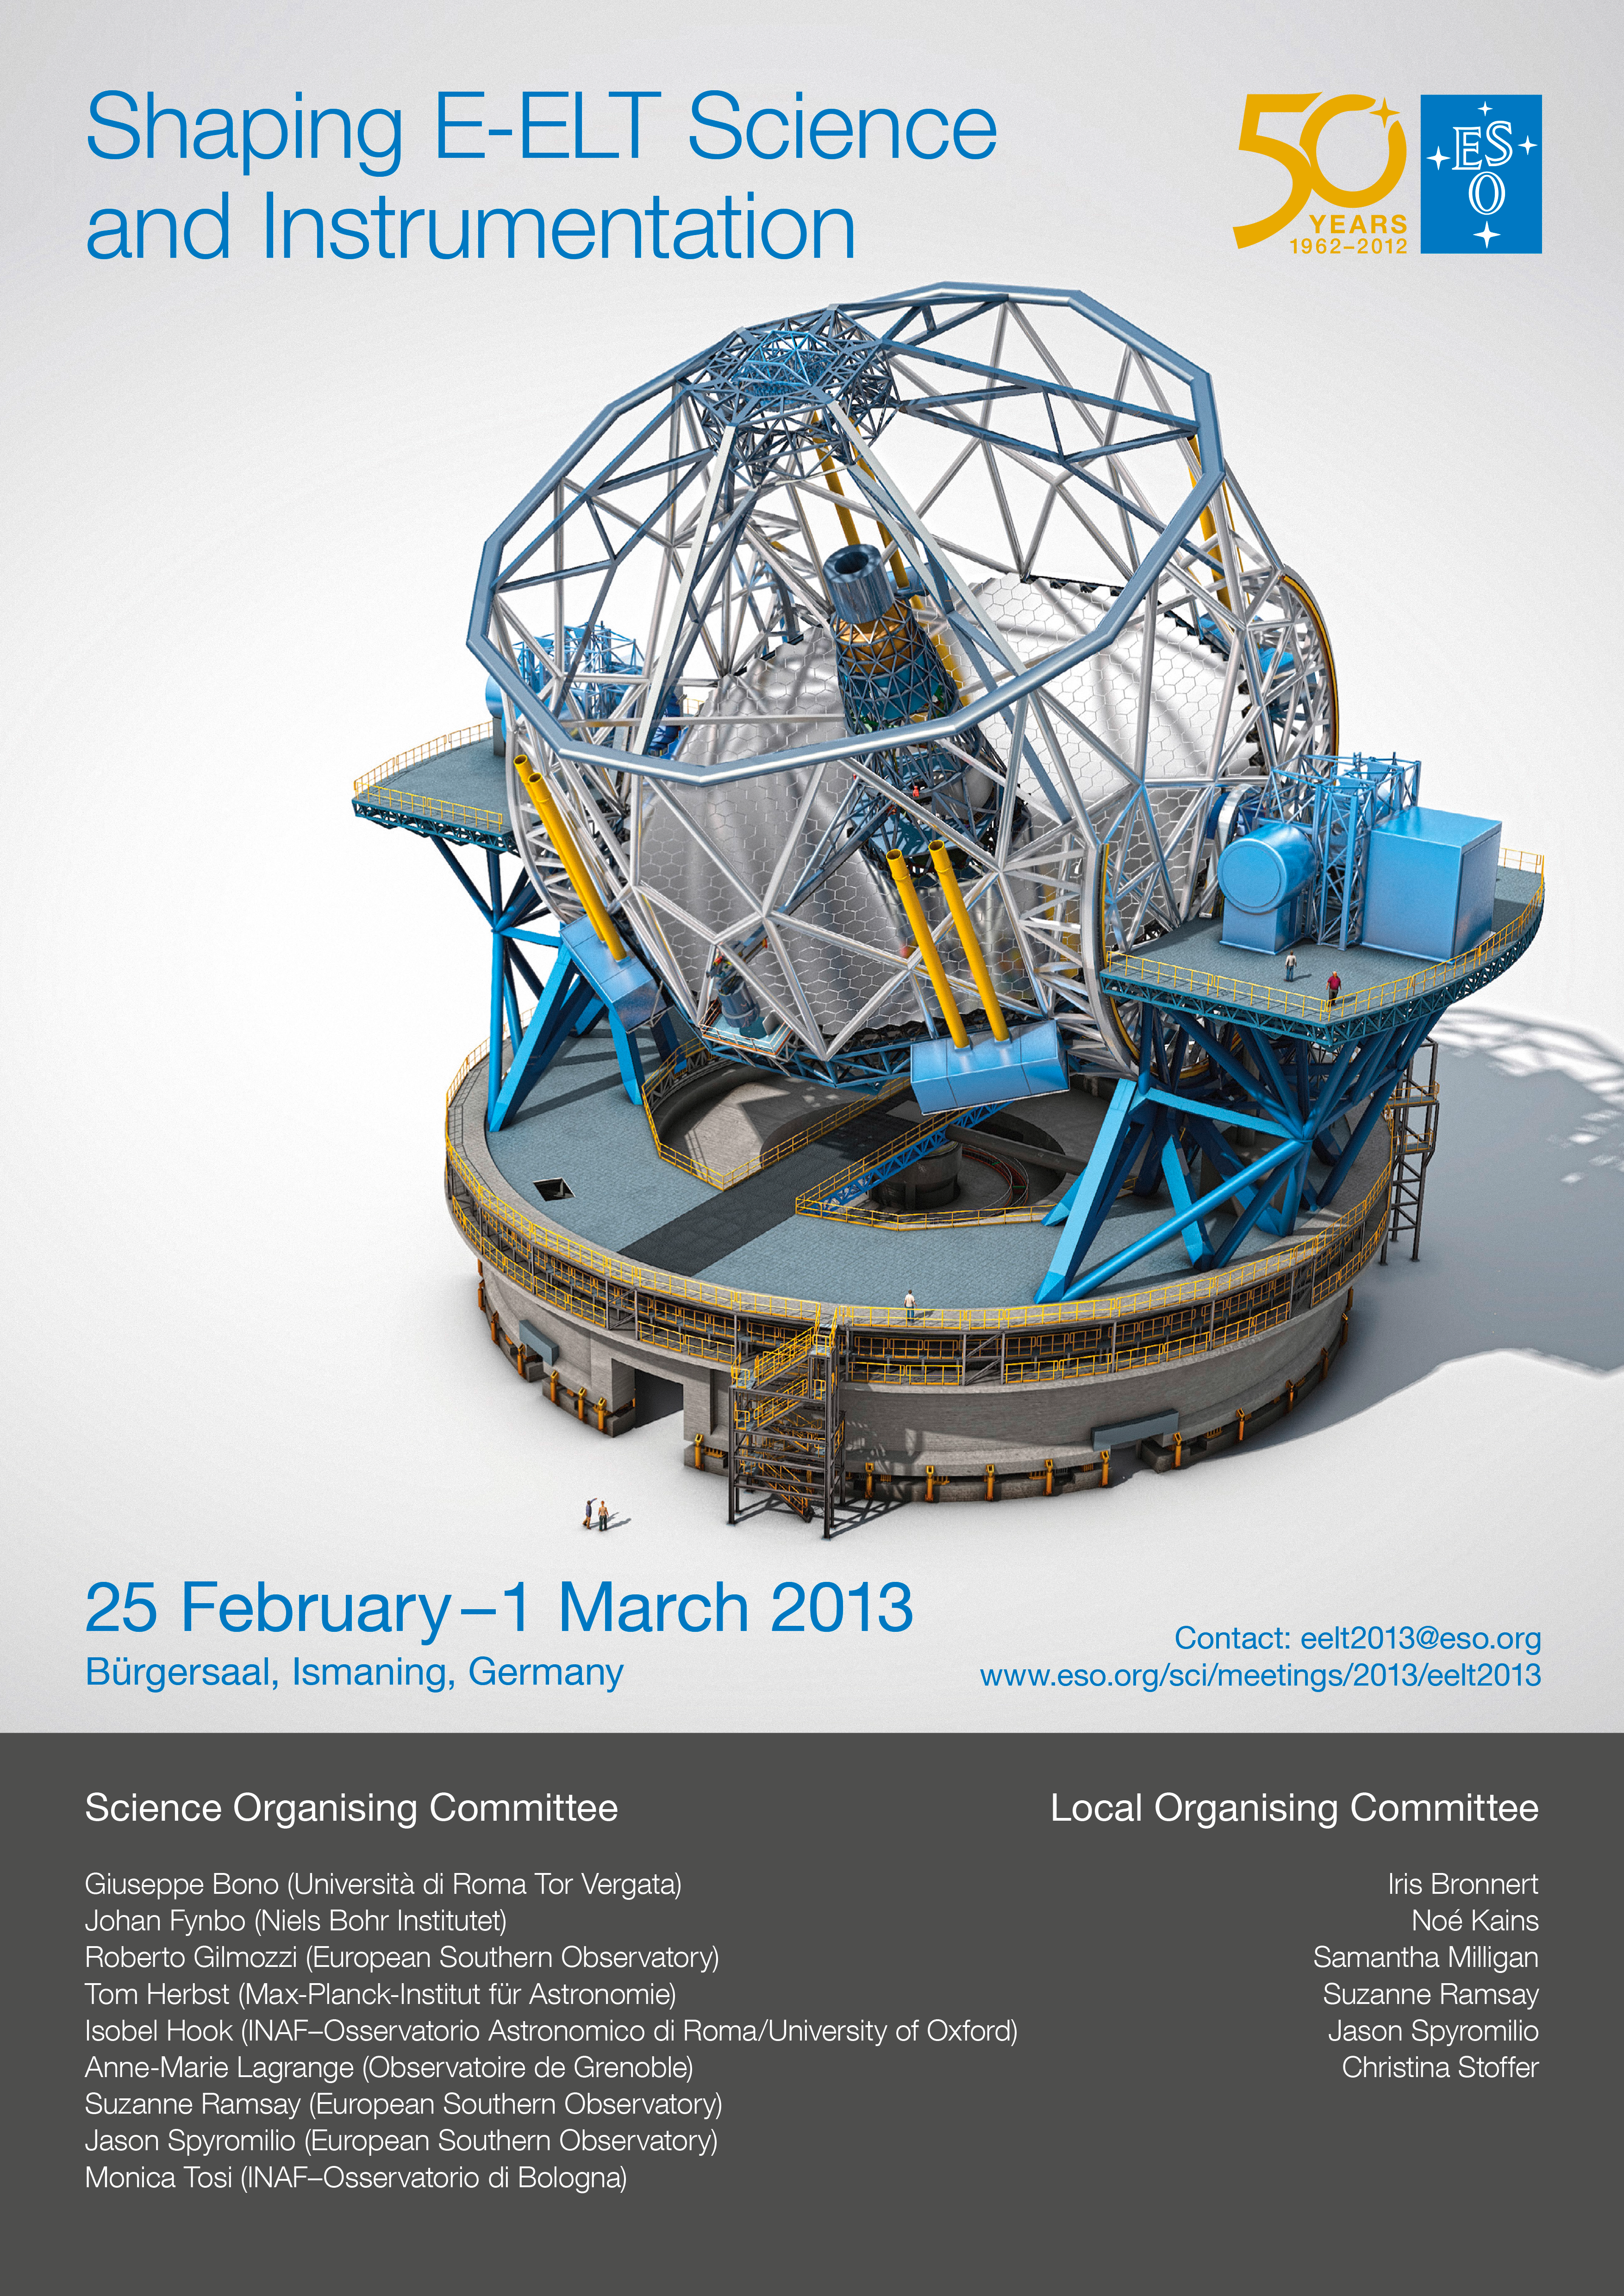

Shaping E-ELT science and instrumentation

In February/March 2013 a conference entitled Shaping E-ELT Science and Instrumentation was organised by ESO in Garching, Germany. The E-ELT is a revolutionary ground-based telescope — it will have a 39-metre main mirror, and will be the largest optical/near-infrared telescope in the world upon its completion in the next decade. This picture is the poster used to advertise the conference.

Credit: ESO